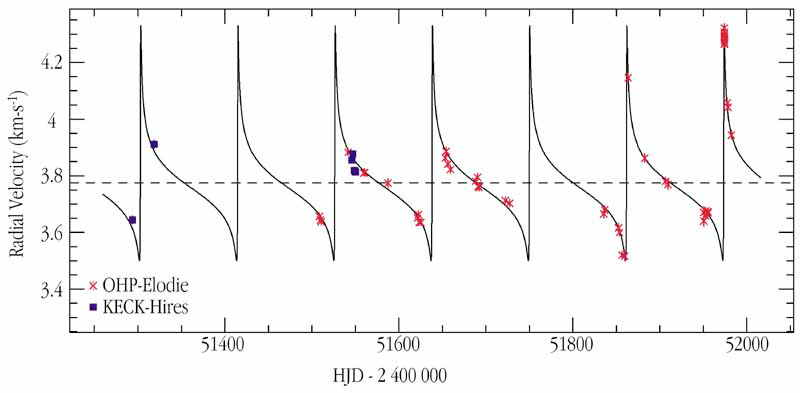

HD 80606: a giant planet in an extremely elongated orbit

This chart shows the radial-velocity measurements of the star HD 80606 that hosts a planet in a very eccentric orbit.

Credit: ESO